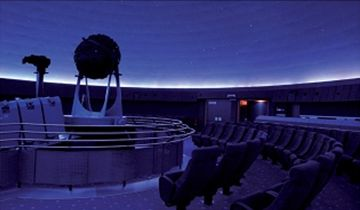

Vienna Planetarium

Vienna Planetarium is an ESO Outreach Partner Organisation. Read more here.

Credit: Vienna Planetarium, Vienna, Austria